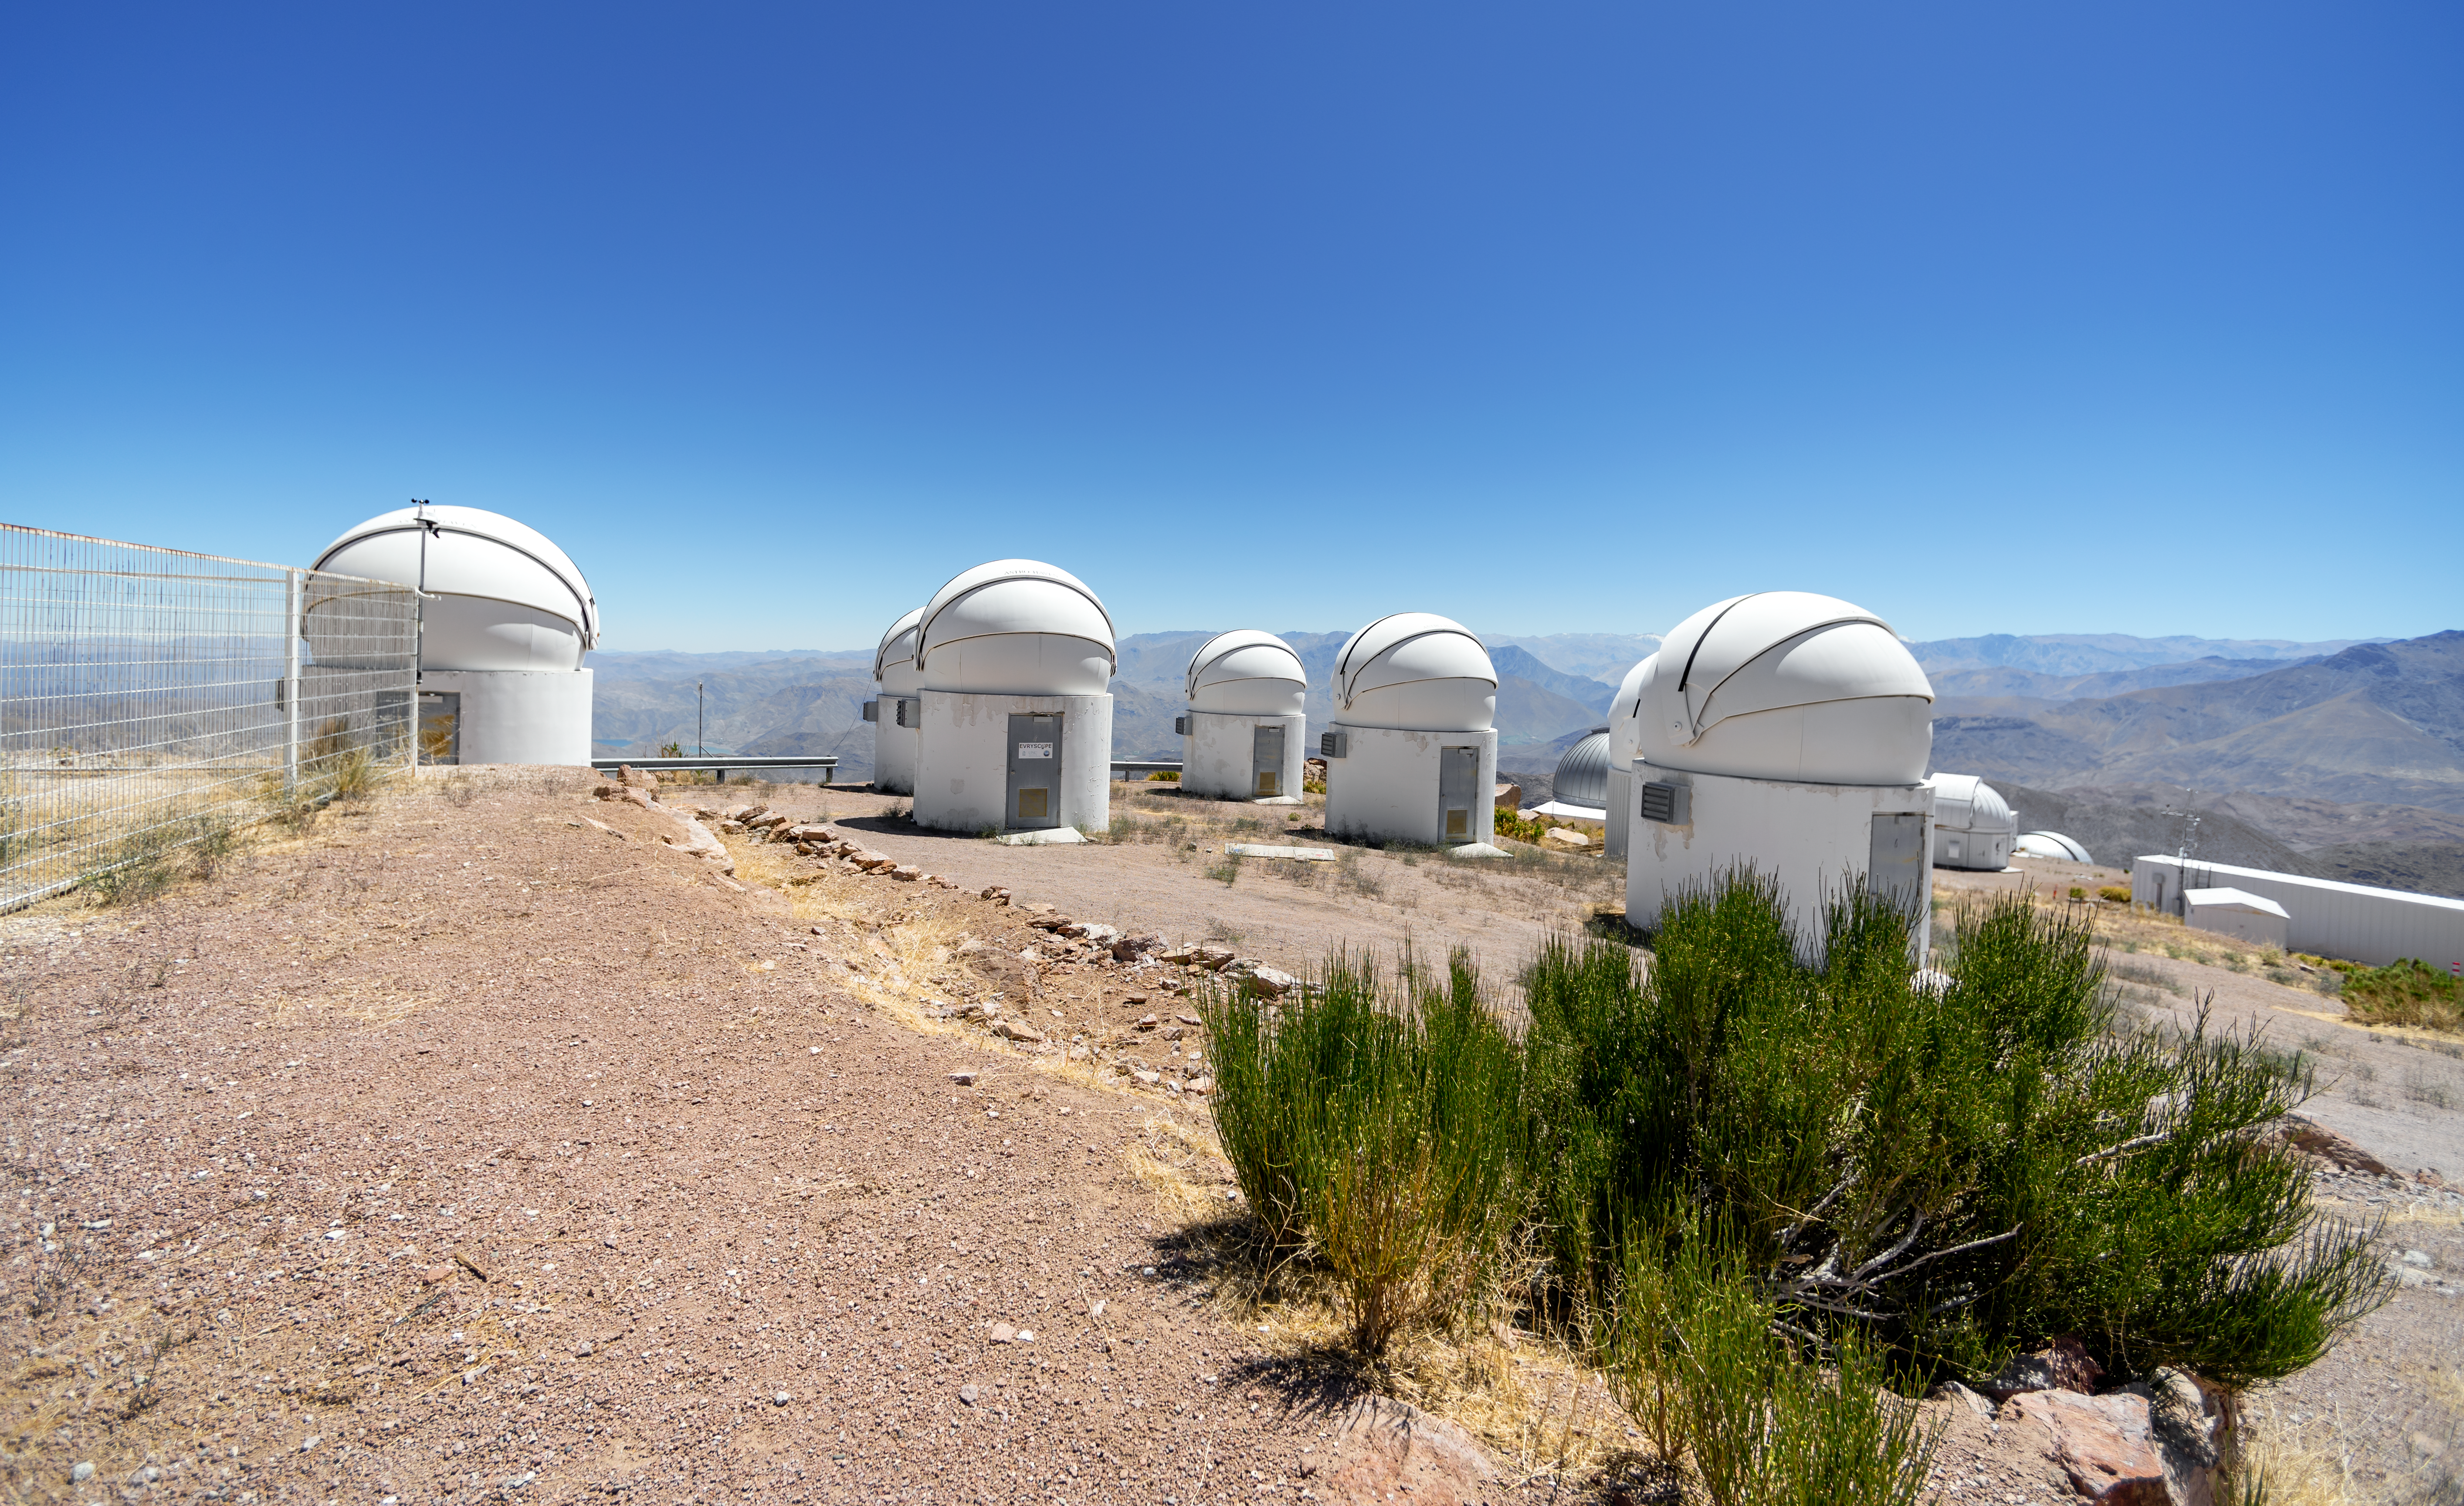

PROMPT Telescope Domes

These domes house PROMPT (Panchromatic Robotic Optical Monitoring and Polarimetry Telescopes) at Cerro Tololo Inter-American Observatory in Chile.

Credit: CTIO/NOIRLab/NSF/AURA